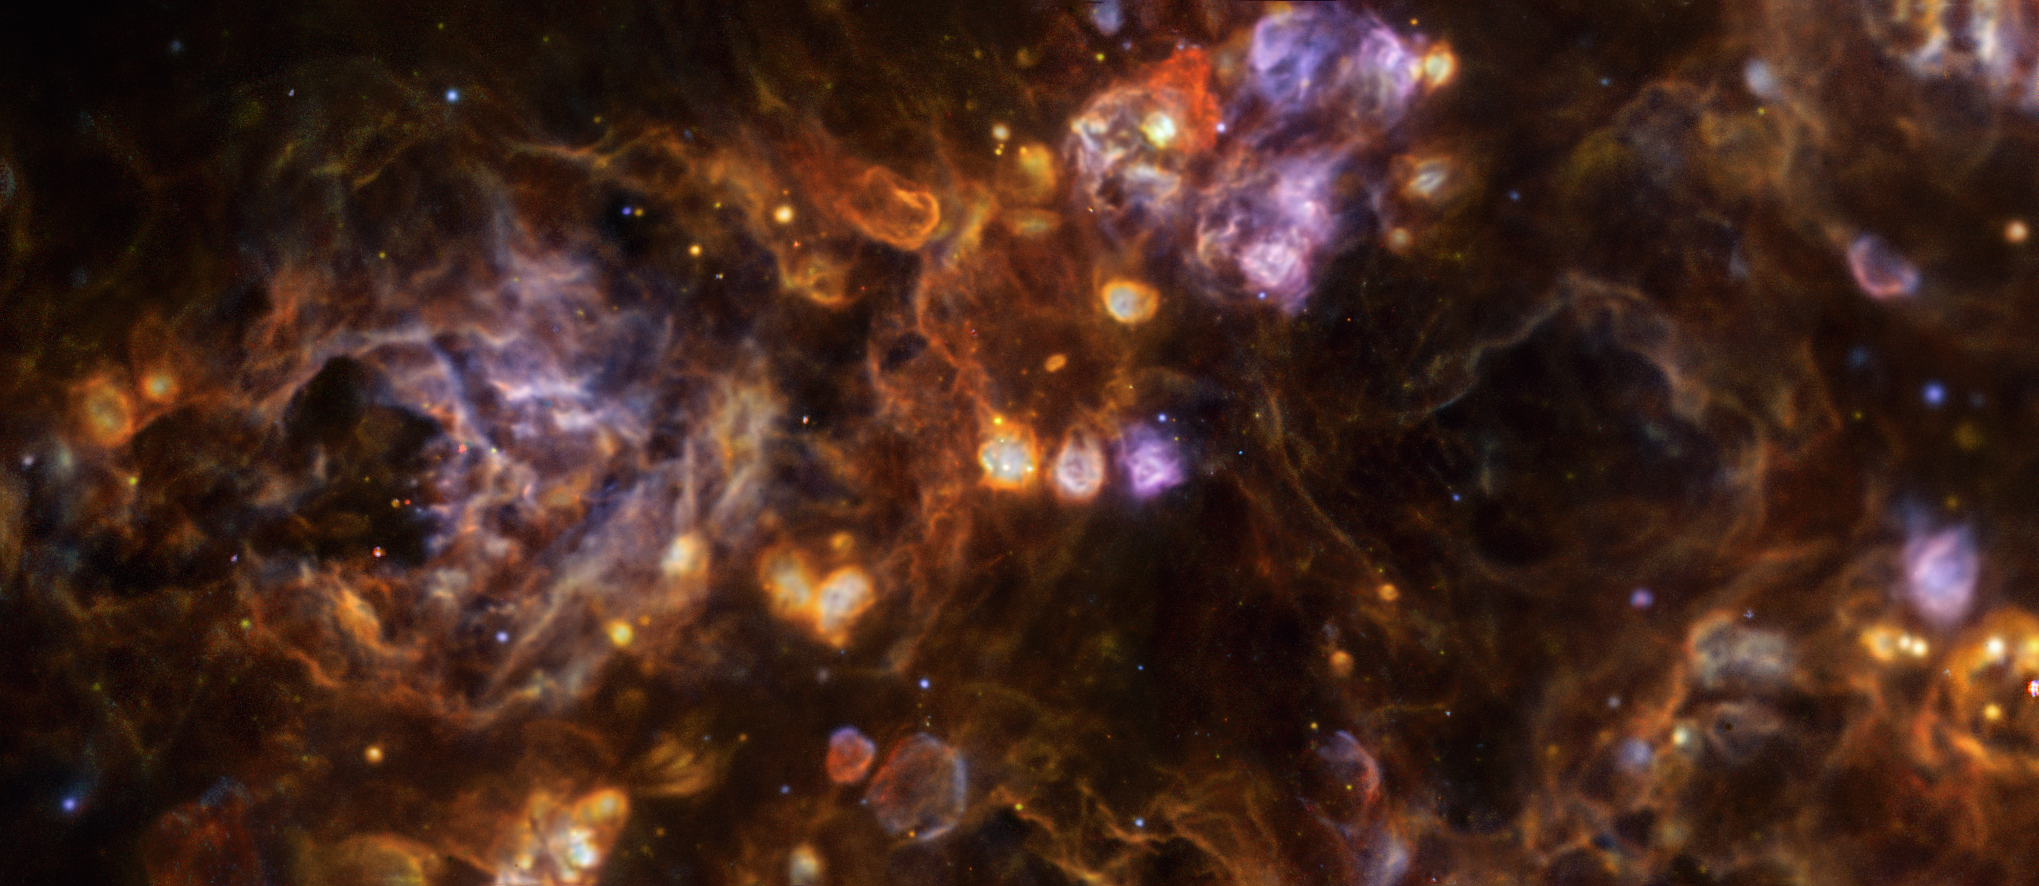

The Triangulum galaxy up close

Today’s Picture of the Week is a closeup of the nearby Triangulum galaxy, also known as Messier 33, located about 3 million light-years away. This festive-looking image, taken with ESO’s Very Large Telescope (VLT), reveals the diversity and complexity of the gas and dust between the stars in great detail.

Stars are not, as is often imagined, isolated spheres in the dark, but rather live in rich and complex environments that they actively shape. Studying this cosmic interplay tells us about how stars form, and how their radiation affects the surrounding material, which helps us to understand how galaxies evolve as a whole.

The image was presented in a new study led by Anna Feltre, a postdoctoral researcher at the INAF-Astrophysical Observatory of Arcetri, Italy. The team used data taken with the Multi Unit Spectroscopic Explorer (MUSE) instrument at the VLT. MUSE’s superpower is its ability to break up the light into the different rainbow colours, allowing the team to examine the chemical composition of the interstellar matter at every location across its whole field of view.

The different colours of the image represent different elements: blue, green and red indicate the presence of oxygen, hydrogen and sulphur, respectively. MUSE allowed the team to map the distribution of many other elements, as well as their motion, key to understanding the link between stars and their surroundings. As Feltre aptly puts it: “This cosmic interplay produces a spectacular and dynamic landscape, revealing that the birthplaces of stars are far more beautiful and complex than we ever imagined.”

Credit: ESO/A. Feltre, F. Belfiore, G. Cresci et al.